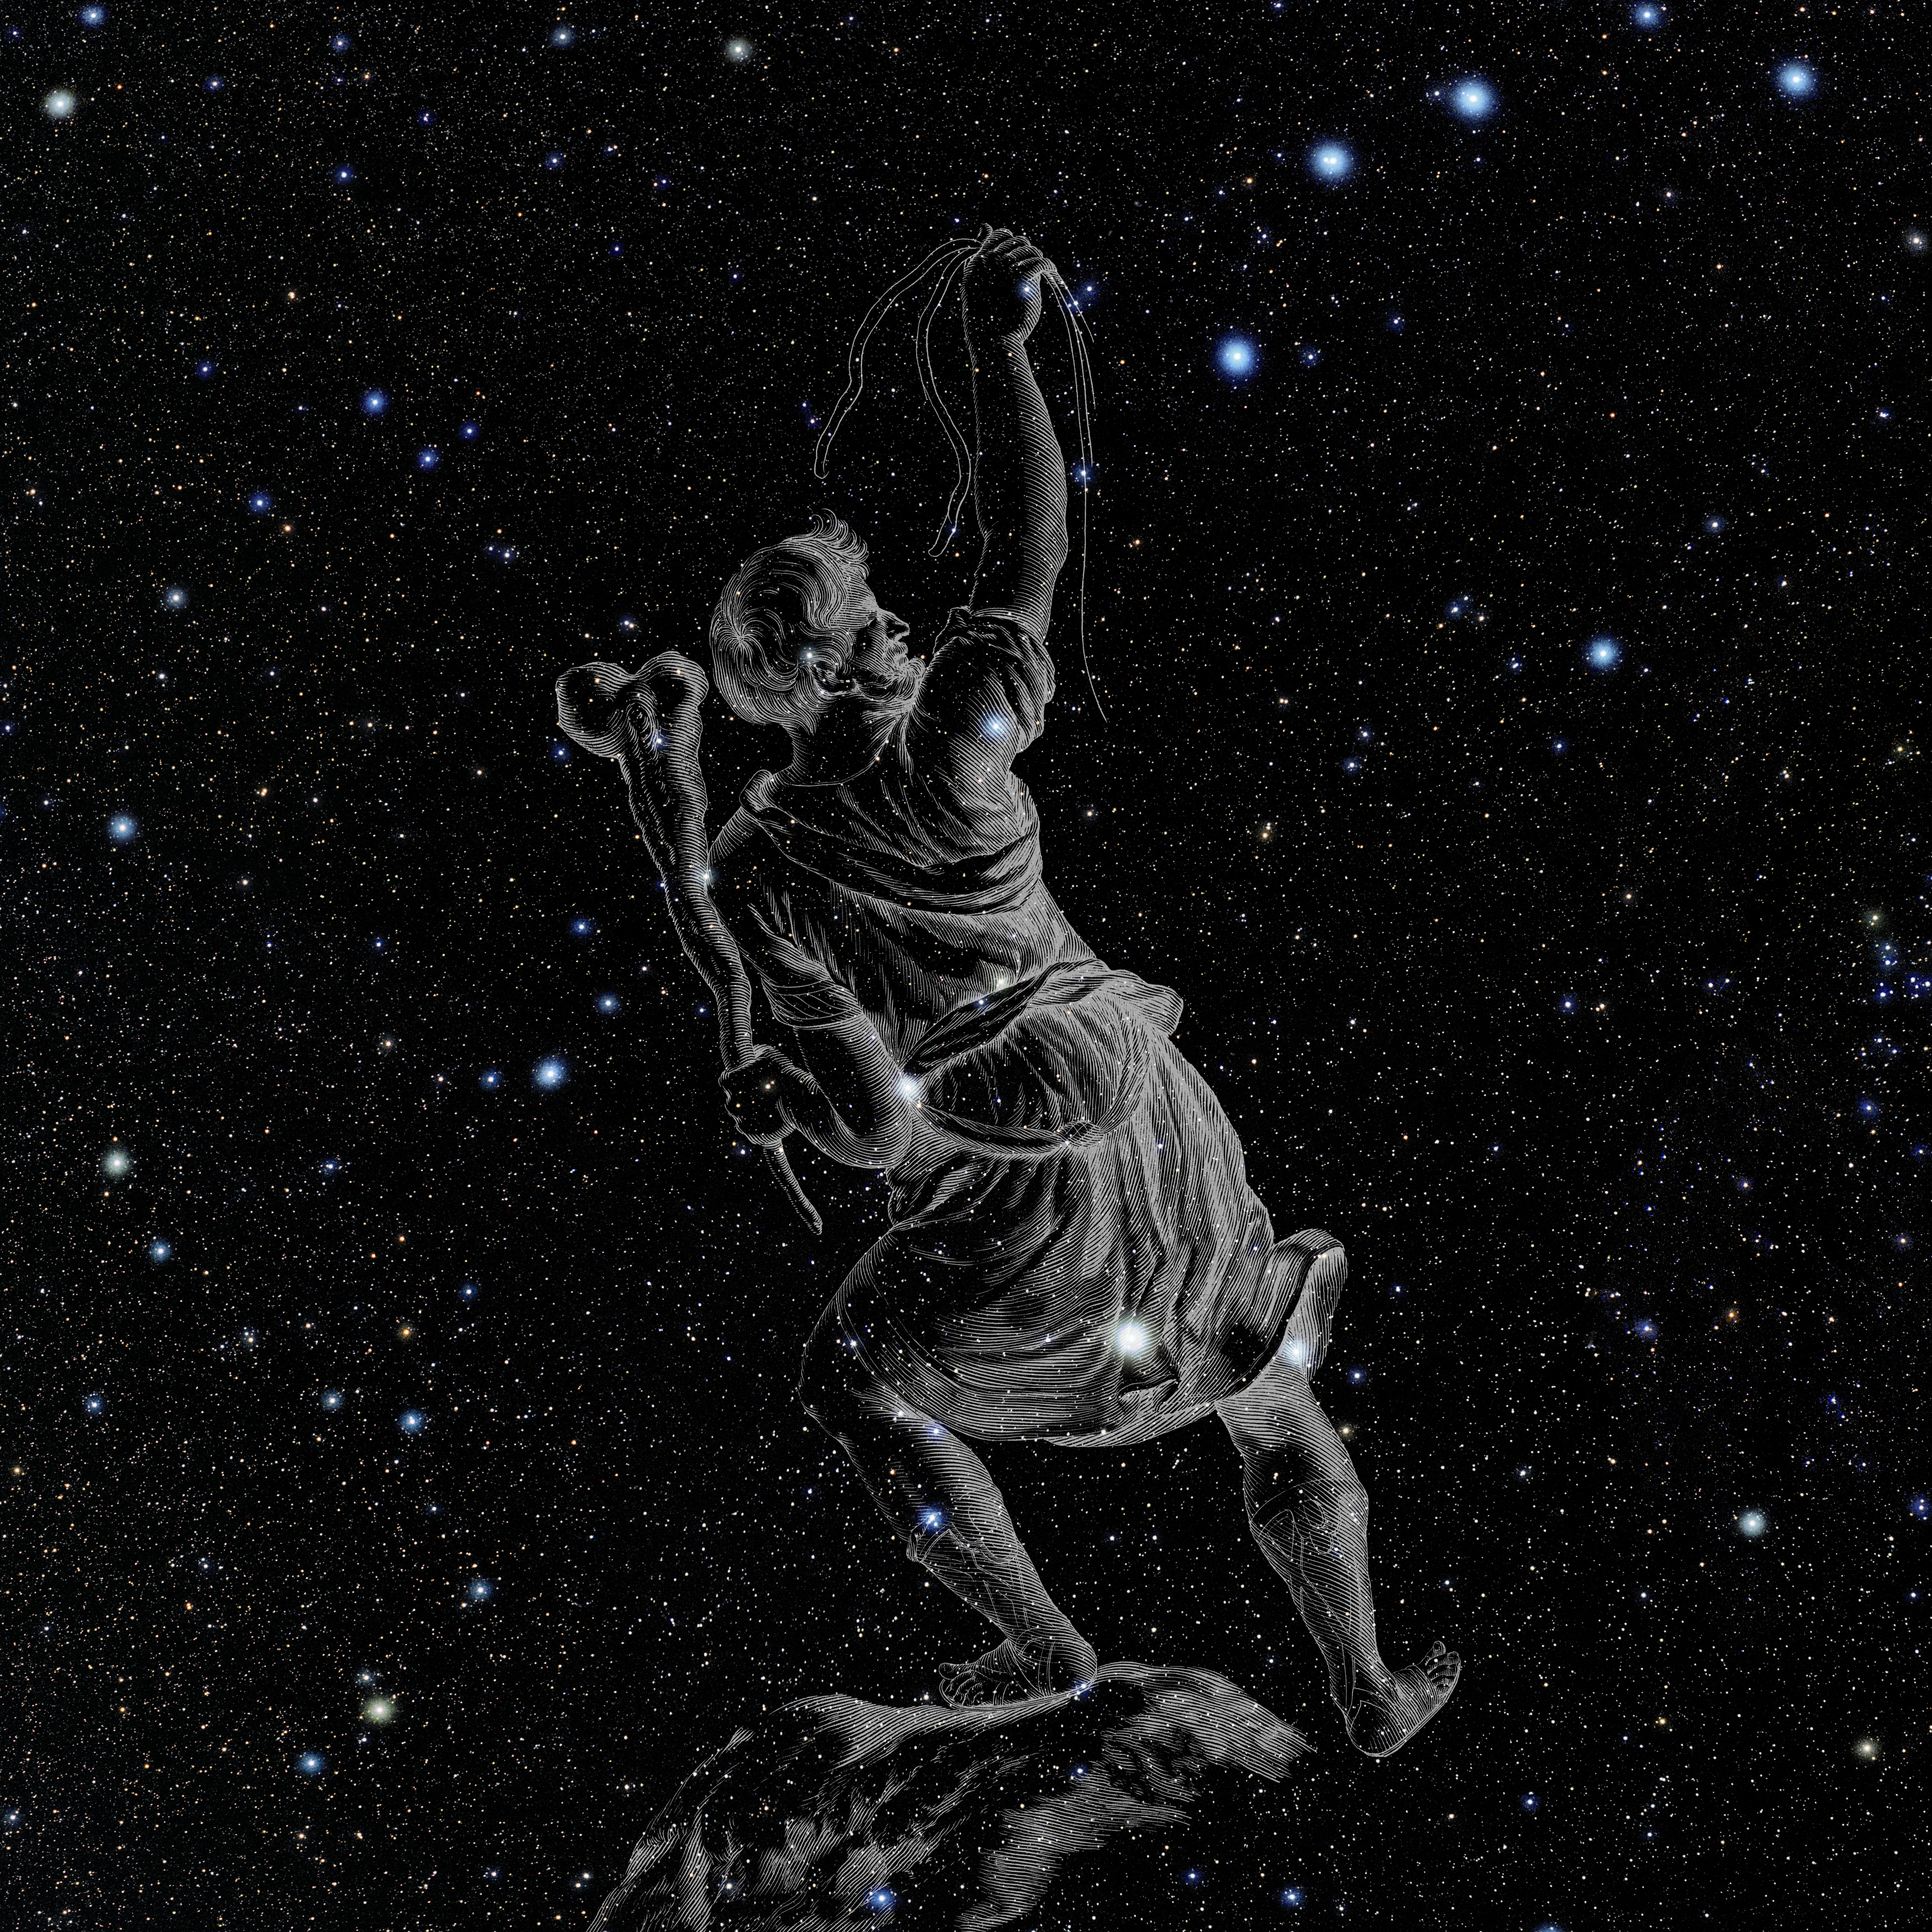

Boötes with Hevelius Drawing

Photo of the constellation Boötes from NOIRLab's 88 Constellations project showing Johannes Hevelius drawing of the constellation in Uranographia, his celestial catalogue in 1690.
Here is the version with the constellation 'stick figure' and here the unannotated version.

Credit: E. Slawik/NOIRLab/NSF/AURA/M. Zamani/J. Hevelius/NASA Universe of Learning/USNO/STScI